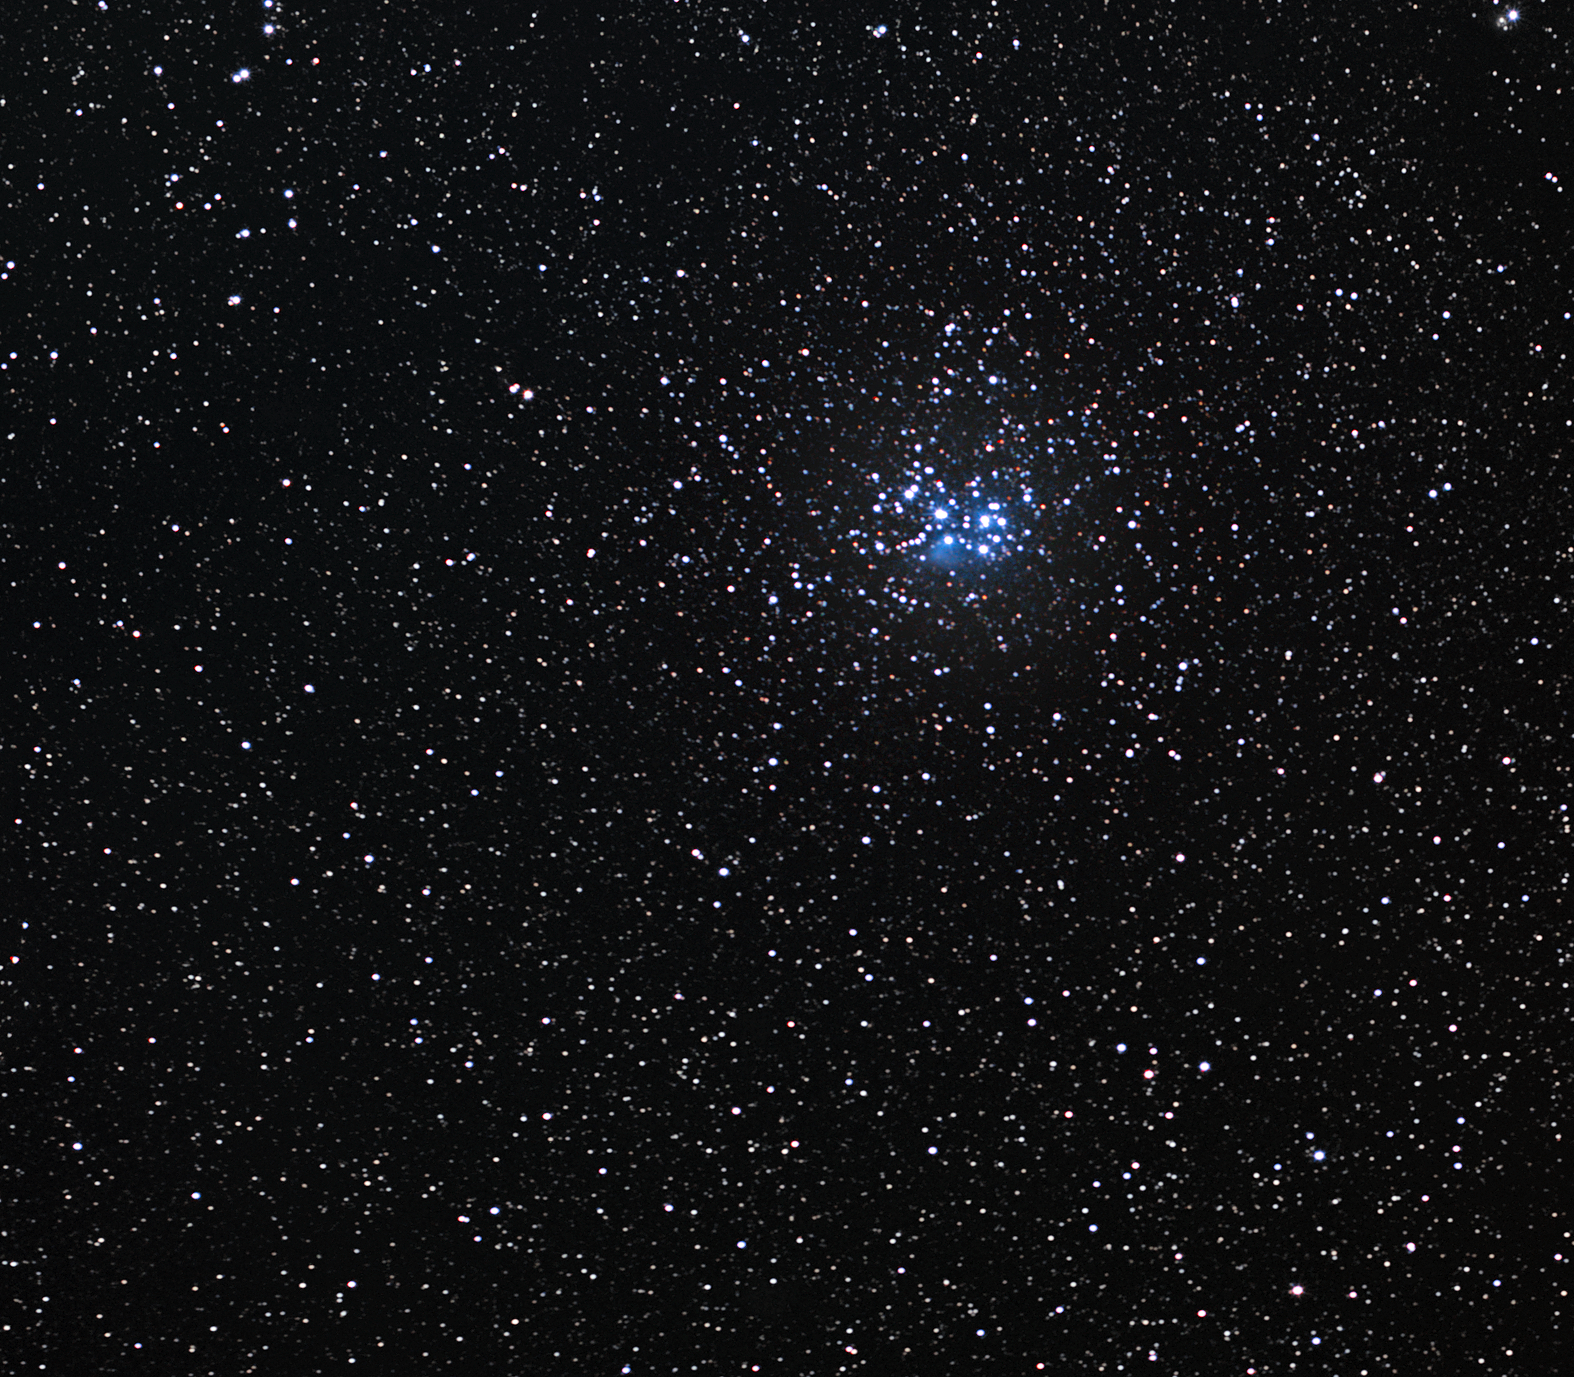

The Pleiades

The Pleiades, also known as the Seven Sisters, is an open cluster of stars located approximately 440 light-years away towards the constellation of Taurus (The Bull), making it the nearest star cluster to Earth. The cluster’s central region spans about eight light-years, with the diameter of the Pleiades as a whole estimated at 43 light-years. The Pleiades is a very prominent sight to the unaided eye during winter in the Northern Hemisphere, while in summer the cluster is best seen by observers in southern latitudes.

Most of the cluster’s members are very young, hot blue stars formed within the last 100 million years. So far, about 1,000 stars have been confirmed. The hint of bluish nebulosity around the brightest stars originates from a cloud of interstellar gas and dust that the cluster is passing through at the moment. The tiny particles of dust scatter the blue light from the nearest stars more favourably than other colours, so the region appears to twinkle in blue. The cluster contains many brown dwarfs, or failed stars. These objects, though more massive than planets, do not possess enough mass to ignite nuclear fusion reactions in their cores and burst into life as bright stars.

Cultures all over the world have marvelled at the Pleiades since early times, including the Maori from New Zealand, the Persians, the Indians, the Chinese, and the Maya and the Aztec in Central and South America. The Japanese call the Pleiades Subaru. Of the many ancient references to this remarkable and dazzling star assembly, among the most notable are those of the ancient Greek poets Hesiod and Homer, who included the Pleiades in his epic poems the Iliad and the Odyssey circa 750 BC. The Bible also contains three mentions of the Pleiades.

The French comet hunter Charles Messier determined the position of the cluster and included it as the entry number 45 (Messier 45) in his famous catalogue from 1771.

Credit: ESO/S. Brunier